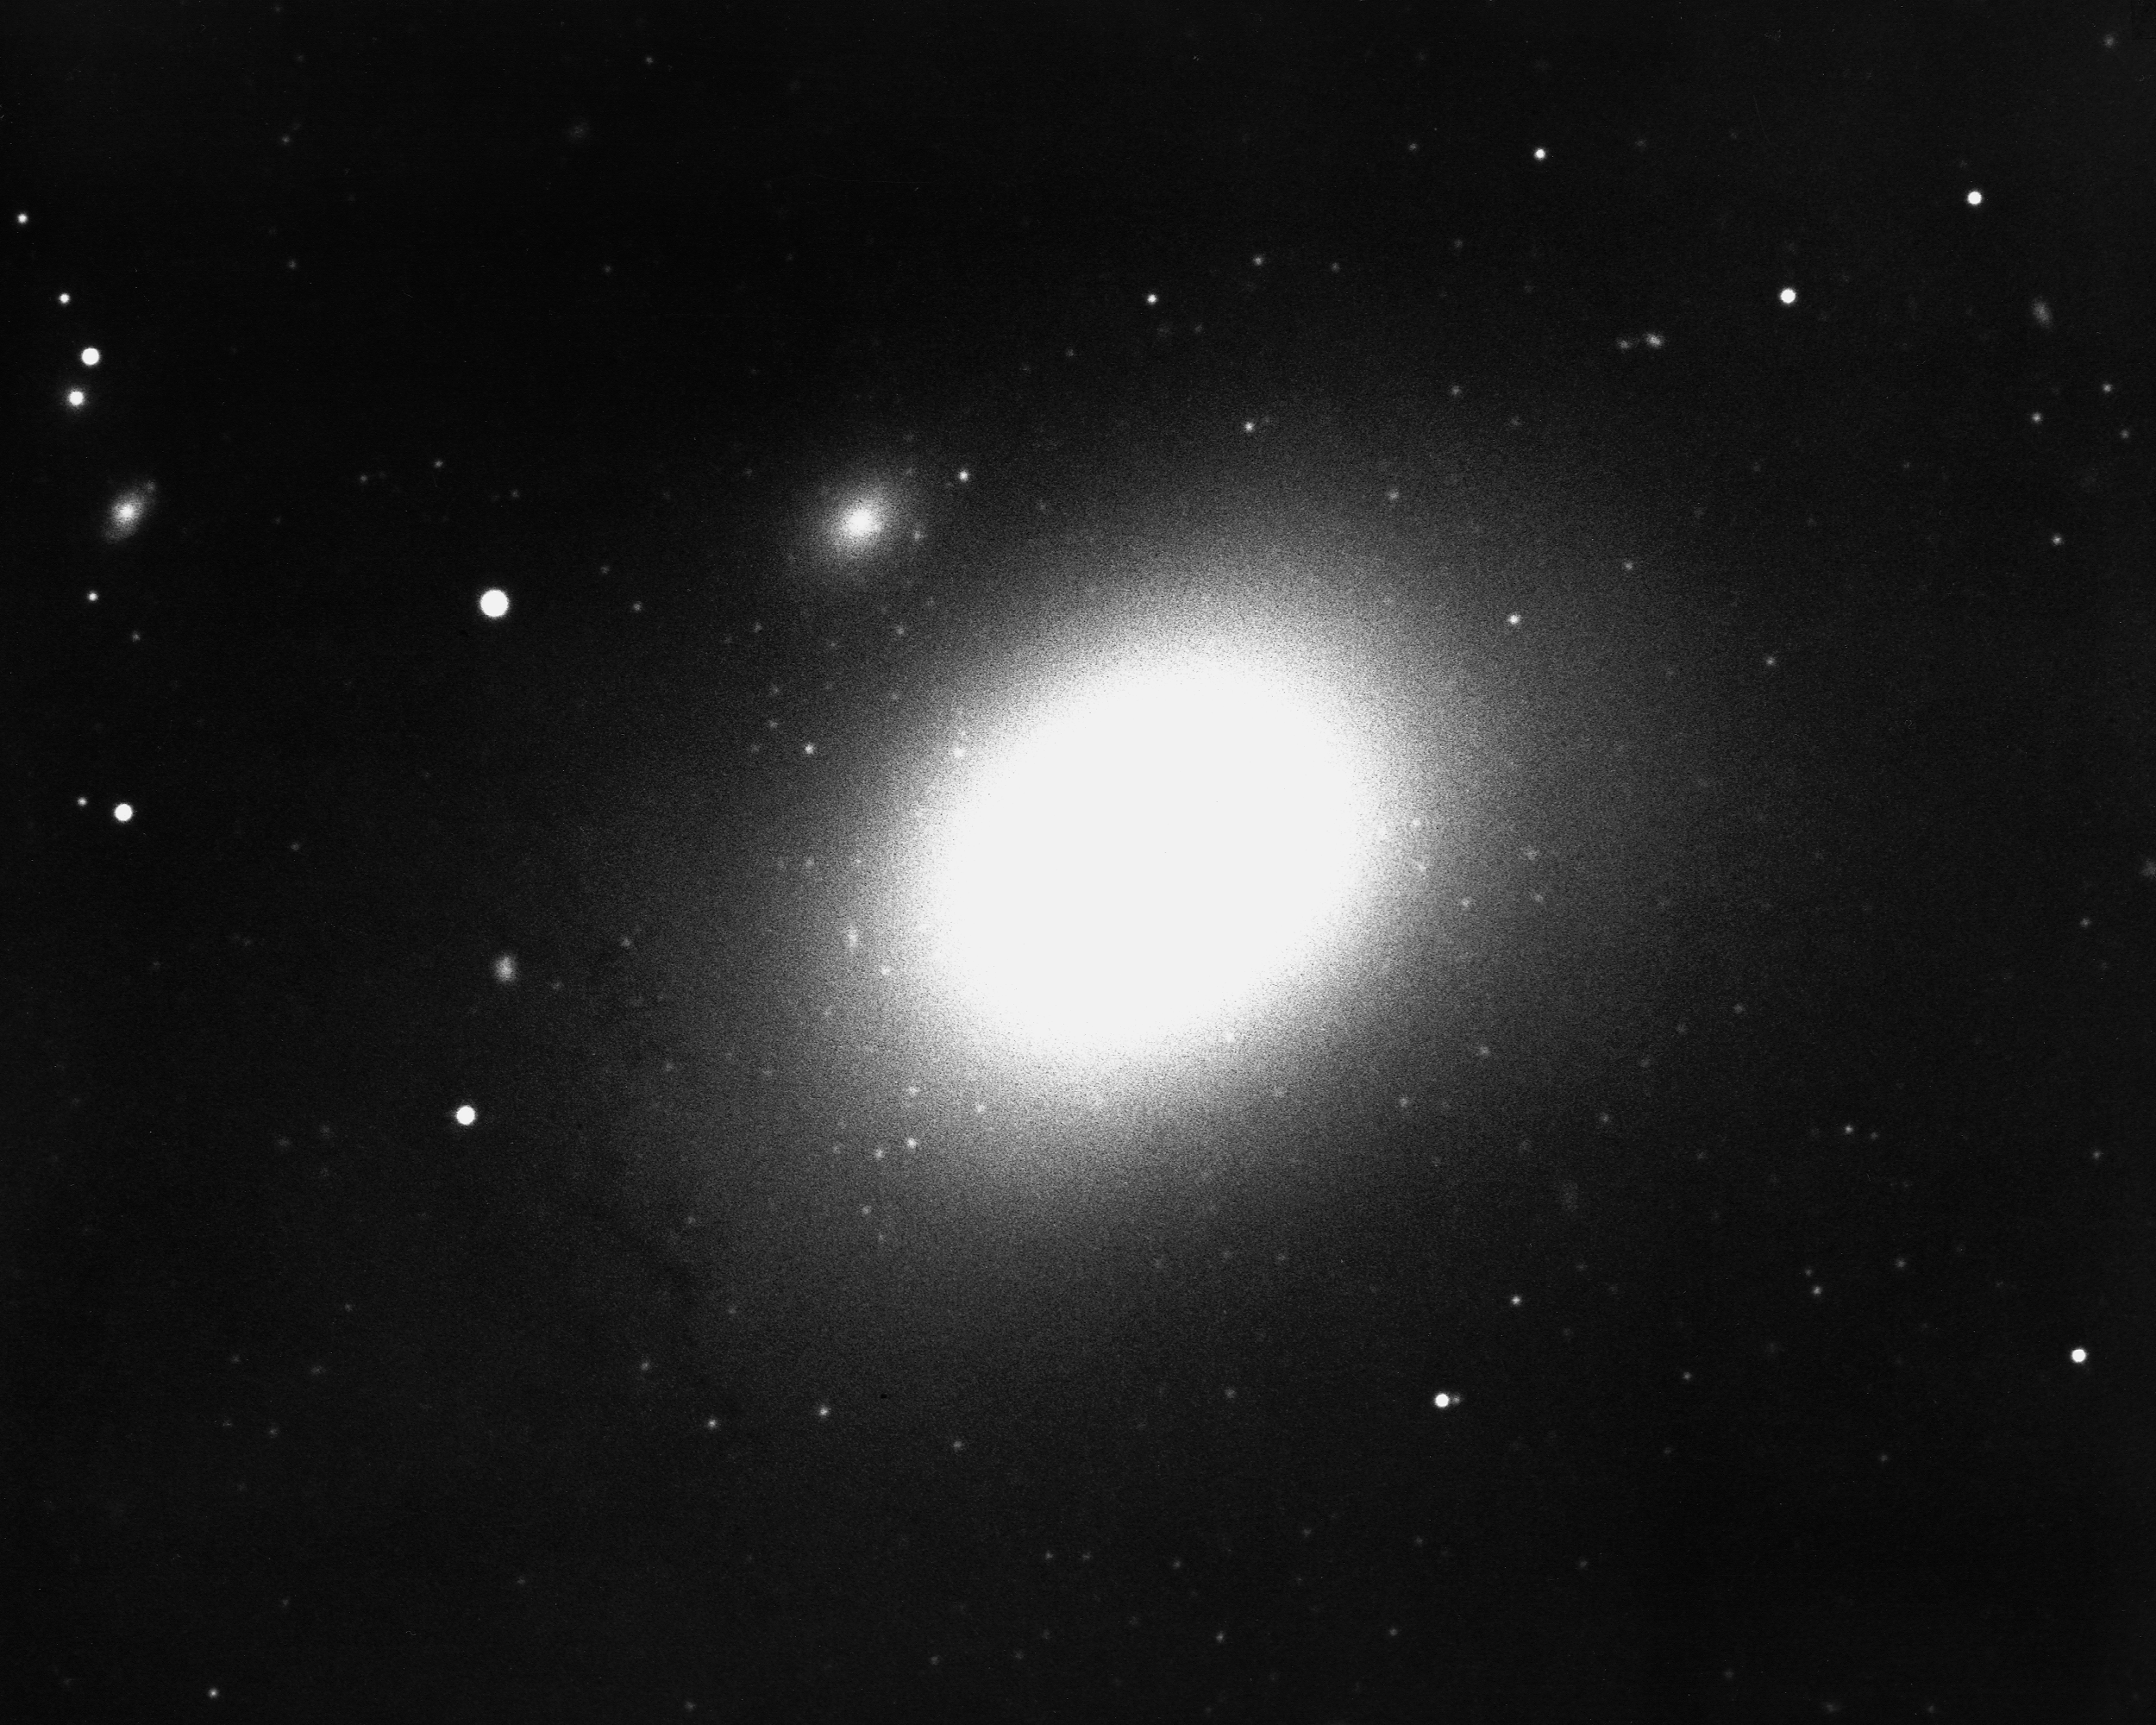

M86, NGC 4406

M86 is a lenticular galaxy, although some prefer to call it an elliptical, and a member of the large Virgo Cluster of galaxies, in the constellation Virgo. M86 is about 60 million light-years away, maybe 25000 light-years across, and was imaged by the KPNO 4-meter Mayall telescope in 1975. We also have a newer color image from the KPNO 0.9-m telescope.

Credit: NOIRLab/NSF/AURA